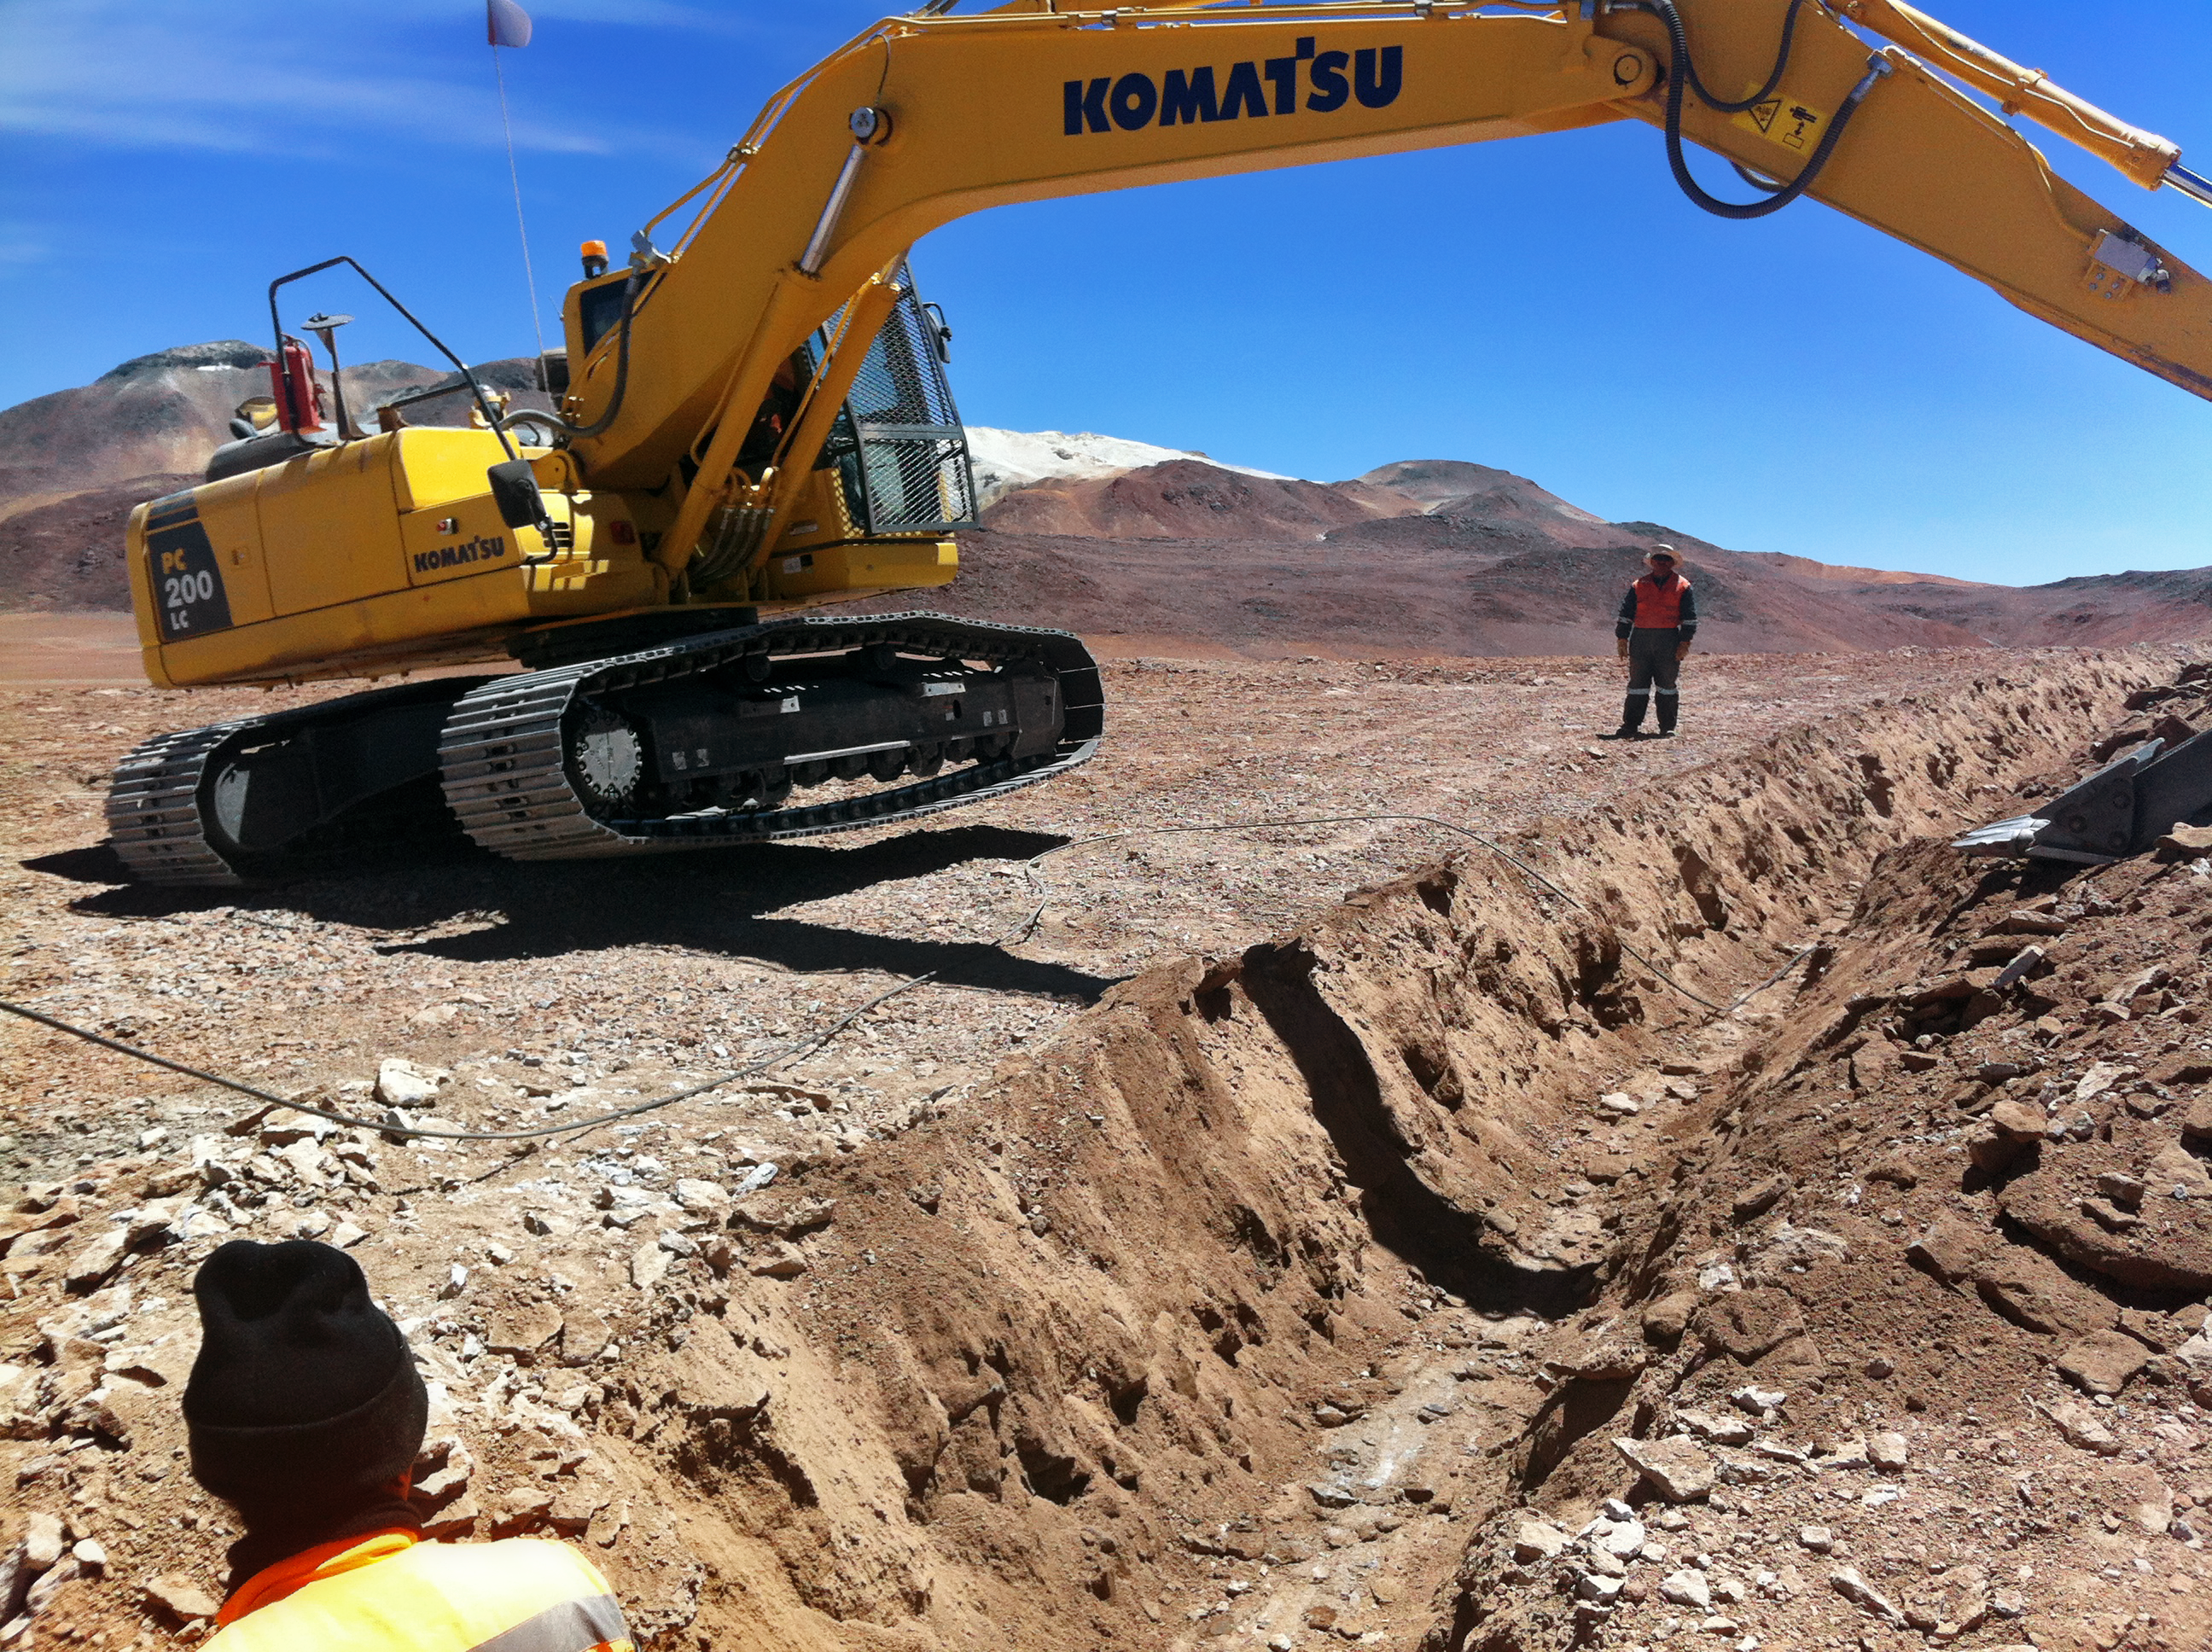

New high-speed fibre optic data link to ALMA

The Atacama Large Millimeter/submillimeter Array (ALMA) radio telescope has increased its capacity for remote transmission of data by a factor of 25. A new connection consisting of 150 kilometres of fibre optic cables has been successfully installed between the observatory — situated 34 kilometres from San Pedro de Atacama — and the city of Calama in northern Chile. From Calama, the system connects with the Corporación Red Universitaria Nacional (REUNA) network, which is already established in Antofagasta and, from there onwards, to the offices of ALMA in Santiago, through existing infrastructure (the EVALSO project).

This picture shows the fibre cable during installation.

Credit: ALMA (ESO/NAOJ/NRAO)/G. Filippi